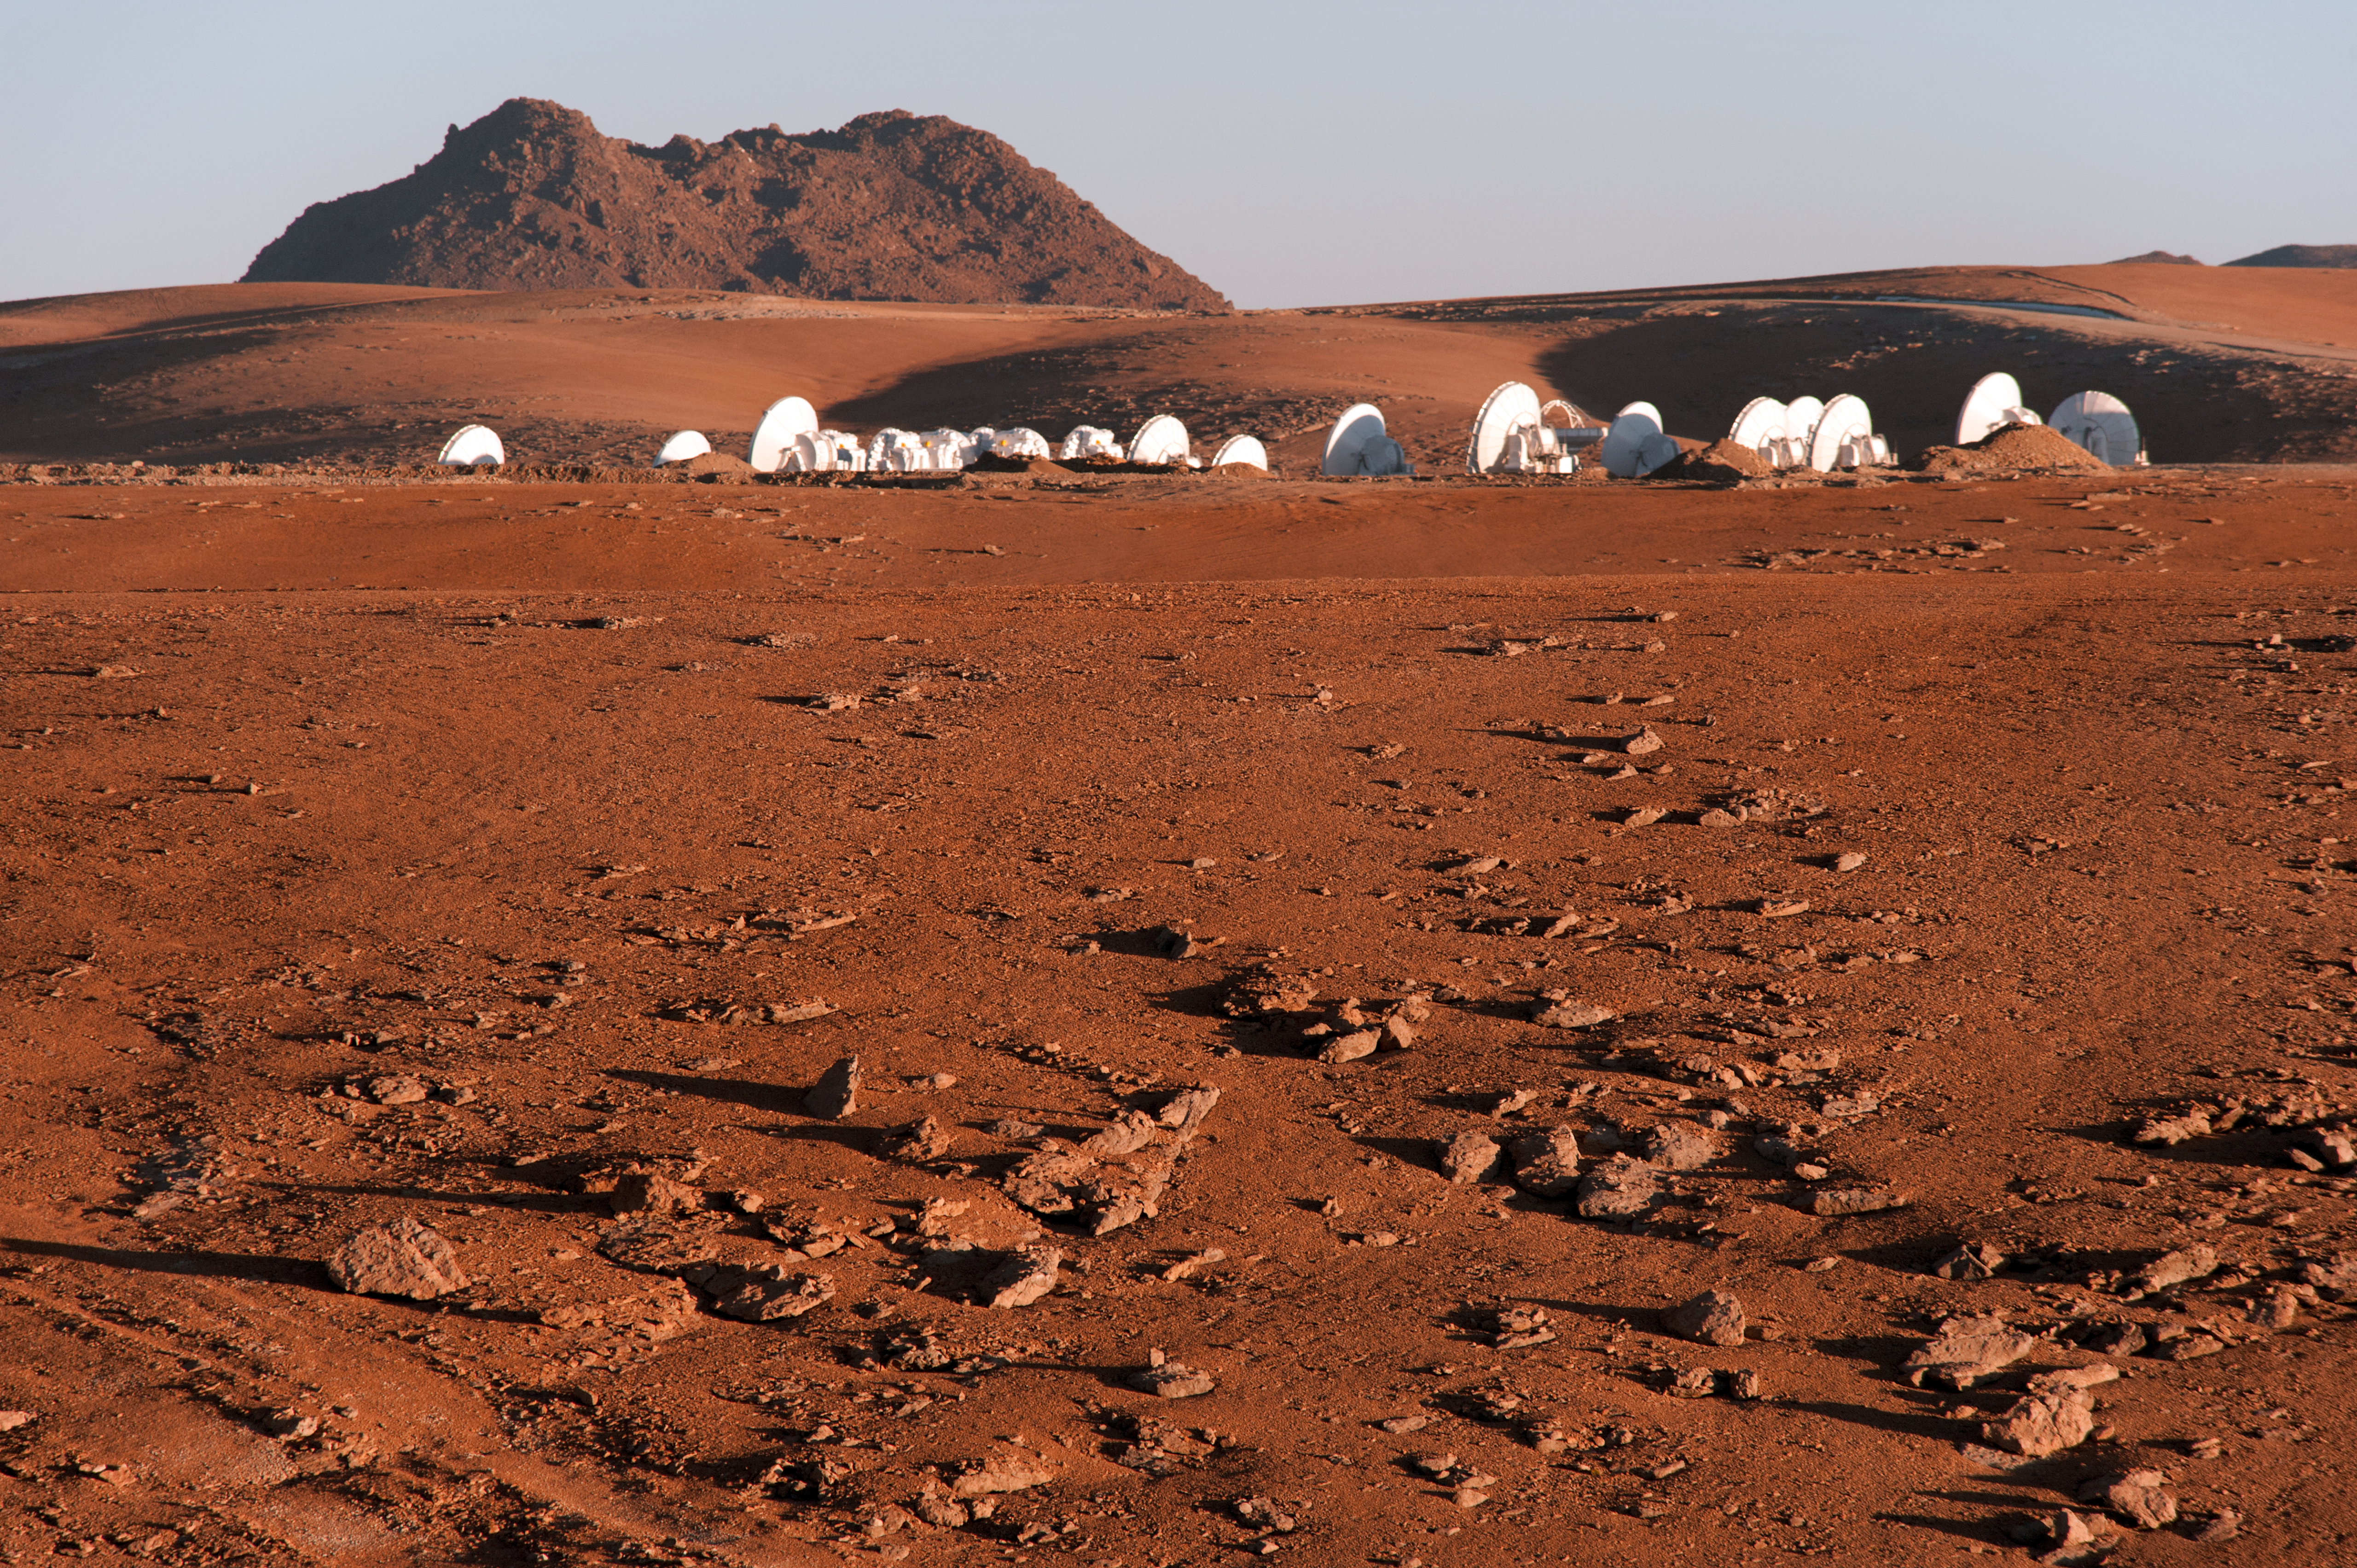

ALMA and Chajnantor

ALMA antennas at the Chajnantor high site, 5,000 metres above the sea level.

Credit: ESO/Max Alexander